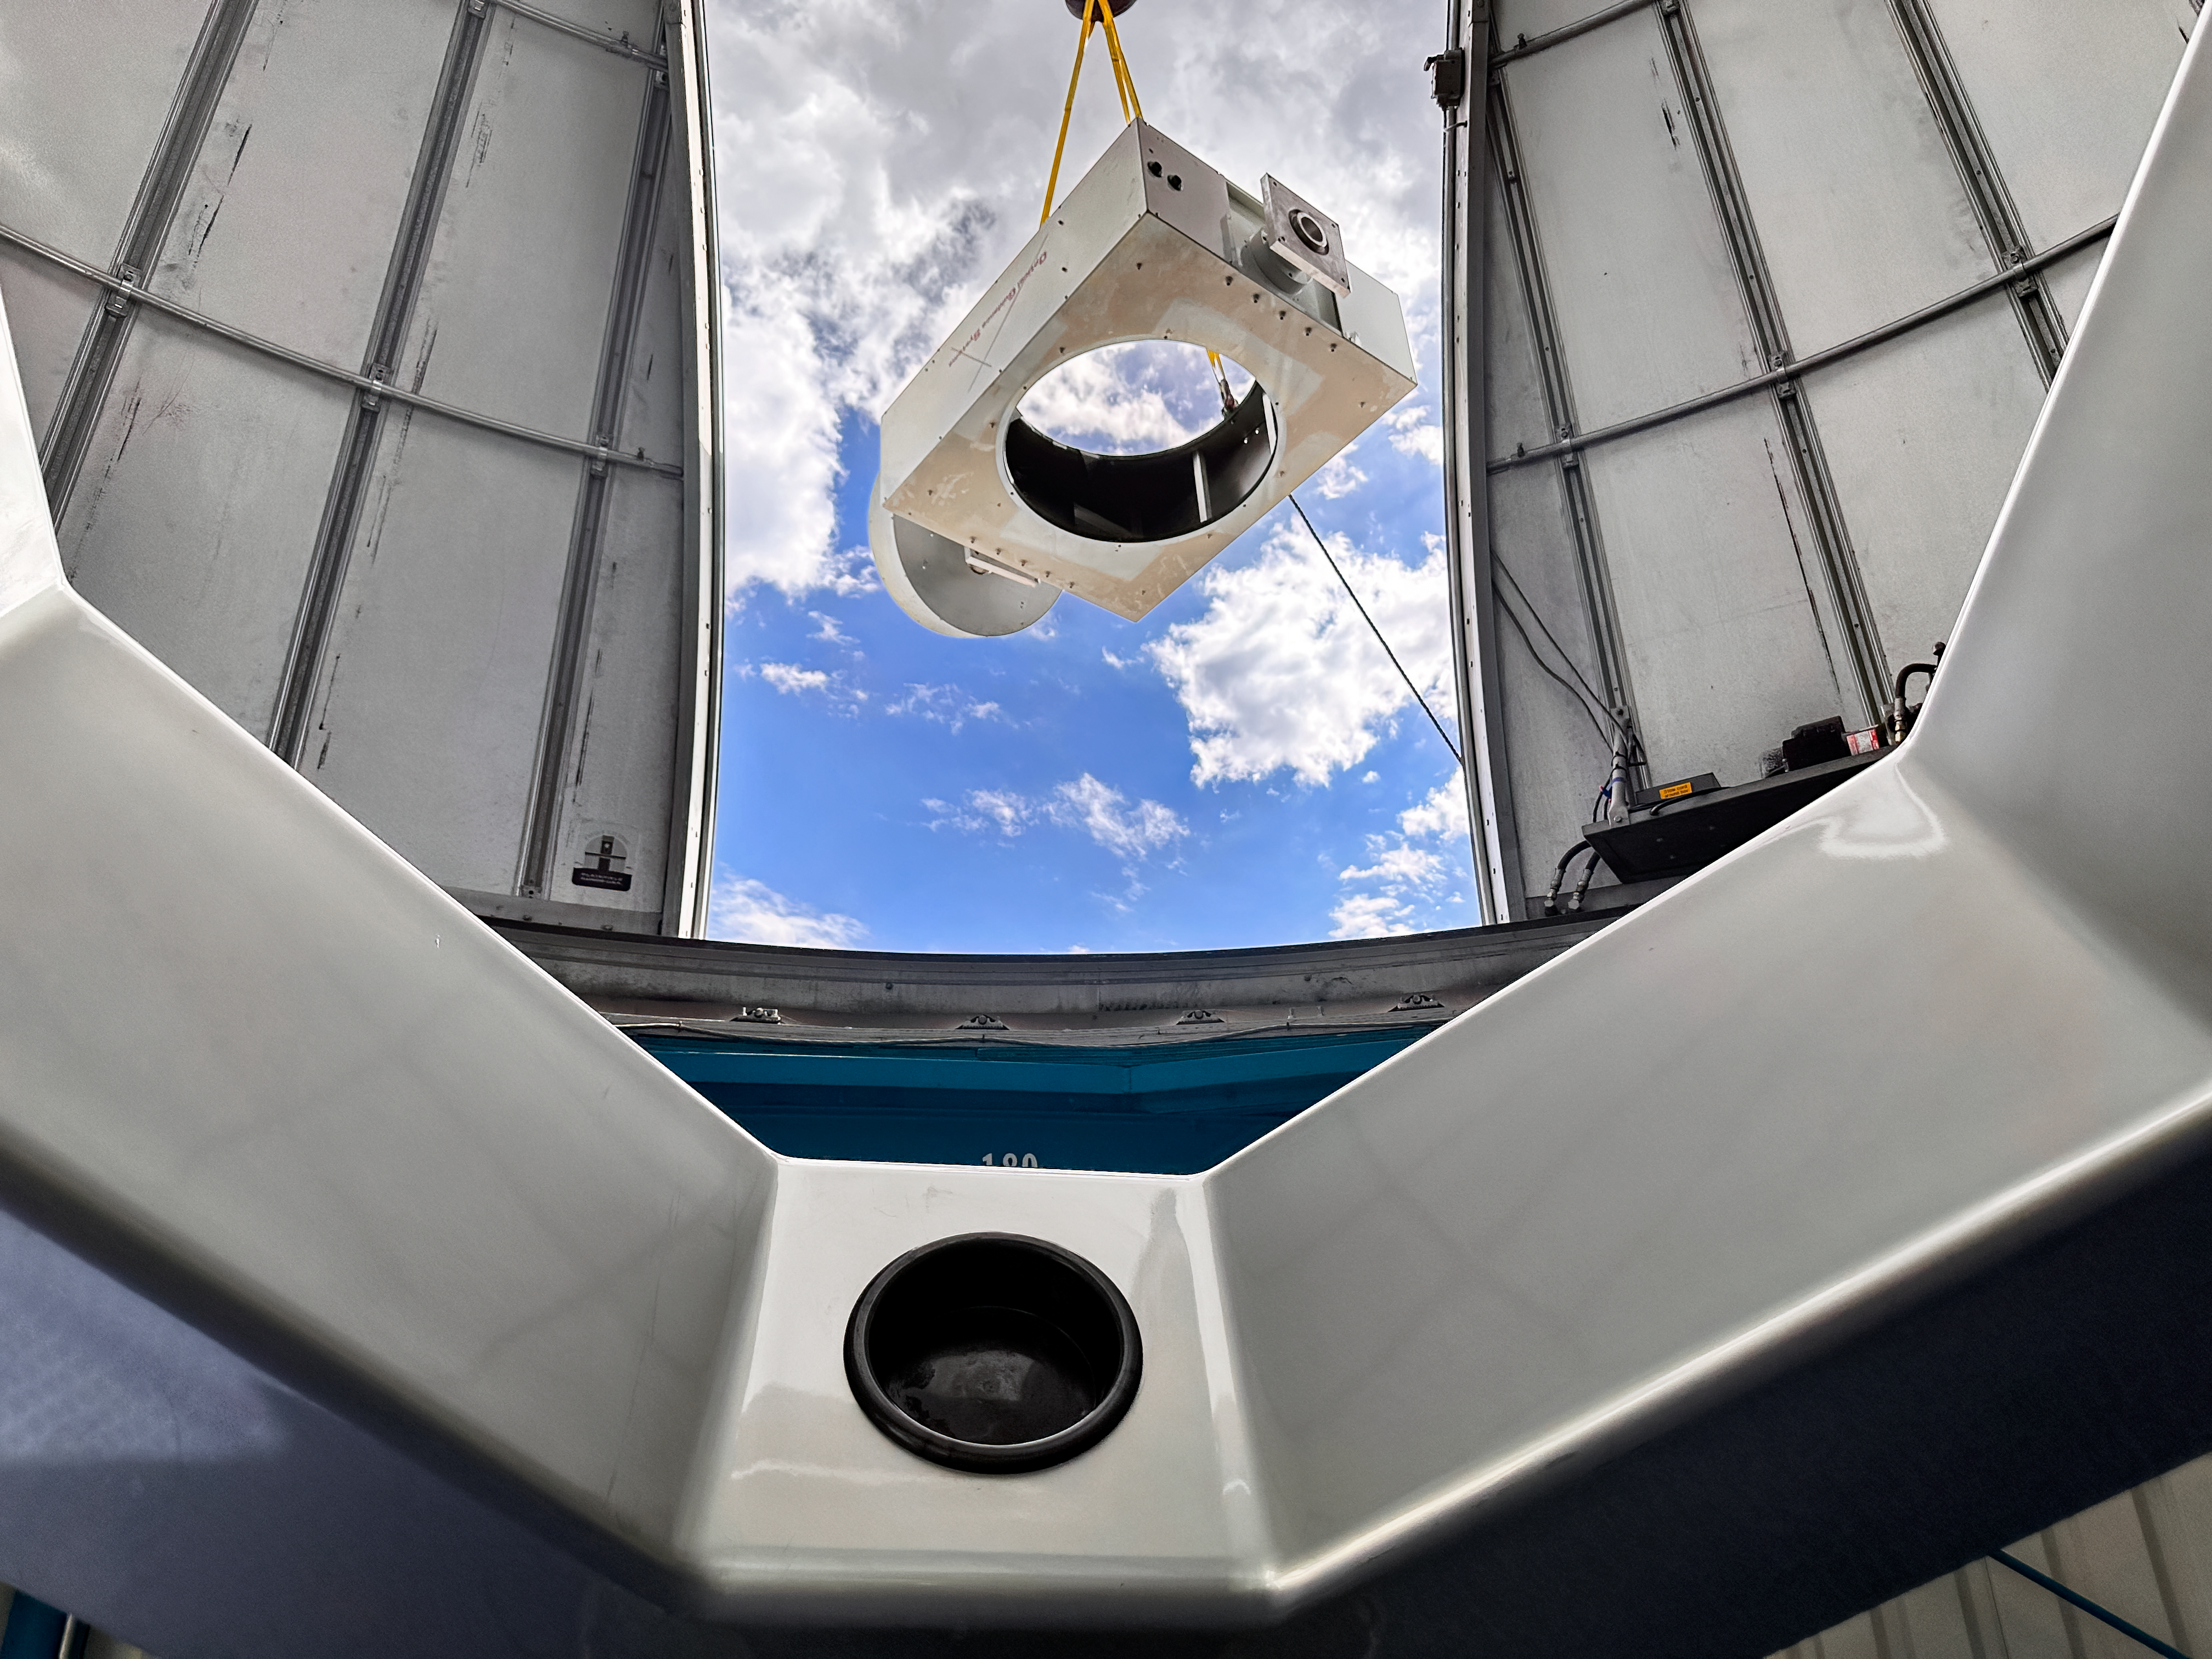

Installing the 0.6-meter Shreve telescope at KPVC

KPVC Operations Manager Peter McMahon turns the installed Visitor Center 0.6-meter Shreve telescope fork assembly.

Credit: KPNO/NOIRLab/NSF/AURA/J. Lockridge